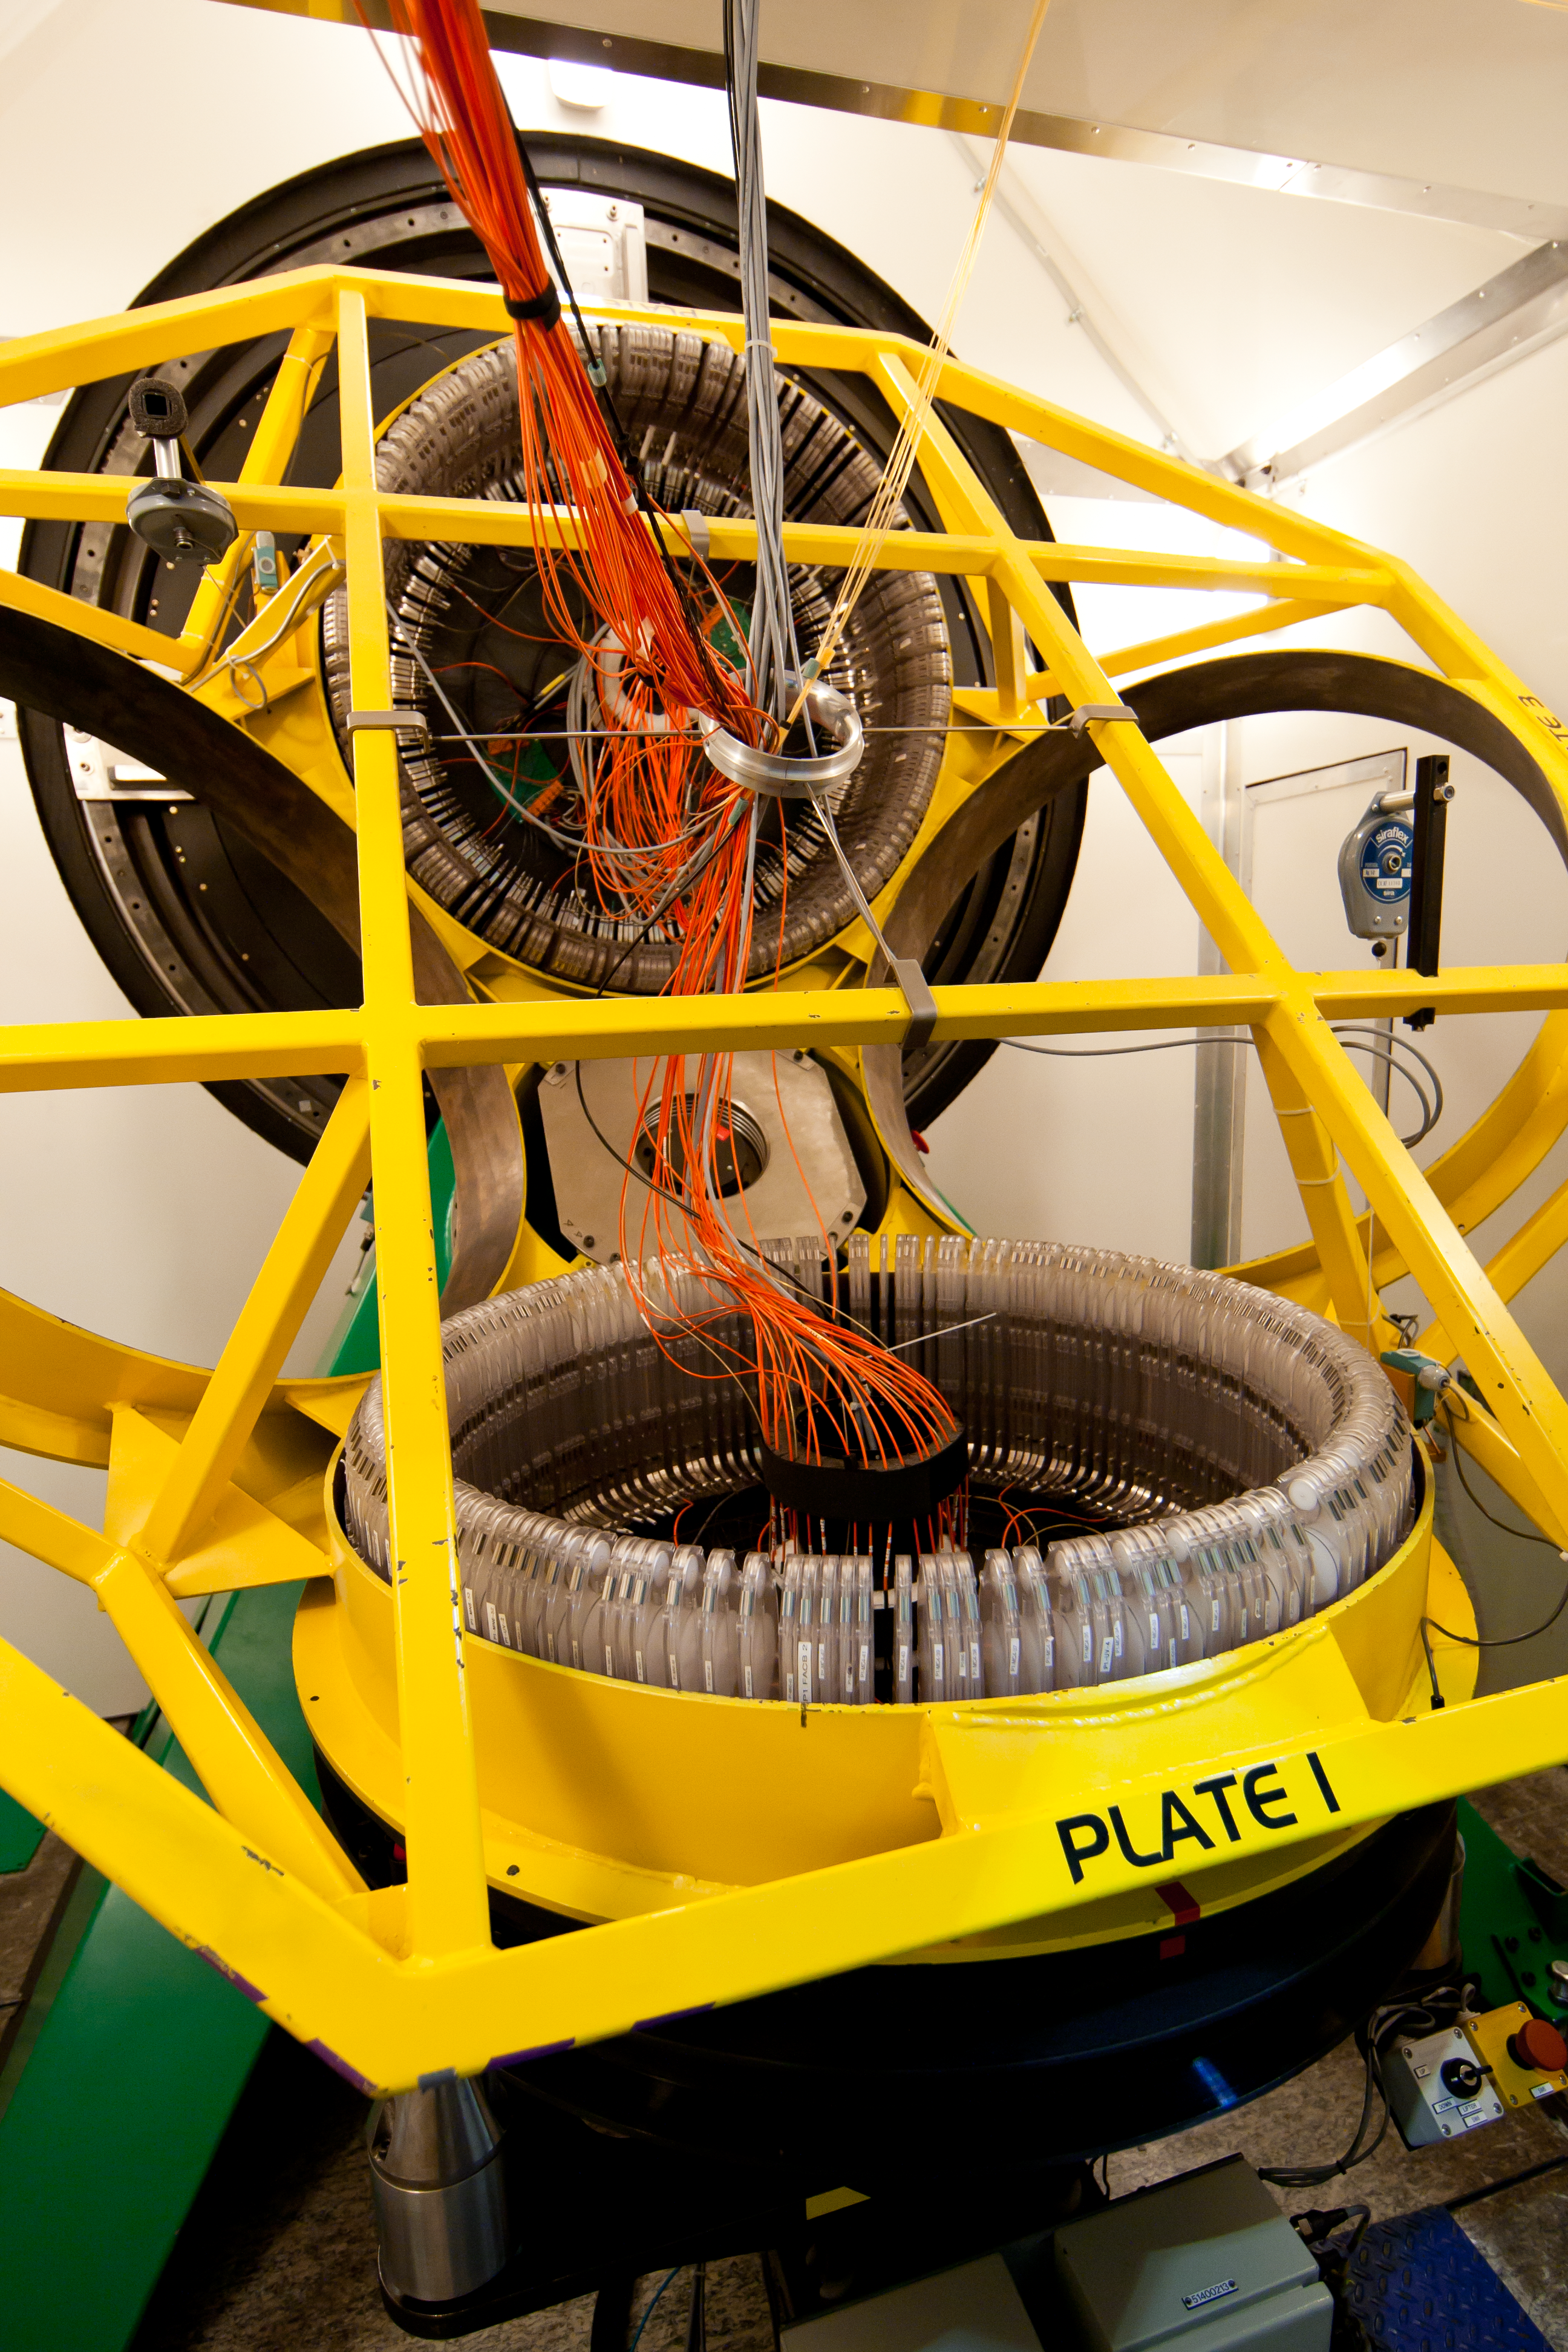

FLAMES' plates

The two plates holding over 130 fibres each, for the multi-object spectrograph FLAMES on the VLT. The vertical plate is ready for observations at the focus of the telescope, while the horizontal one is being prepared by the OzPoz fibre positioner.

Credit: ESO